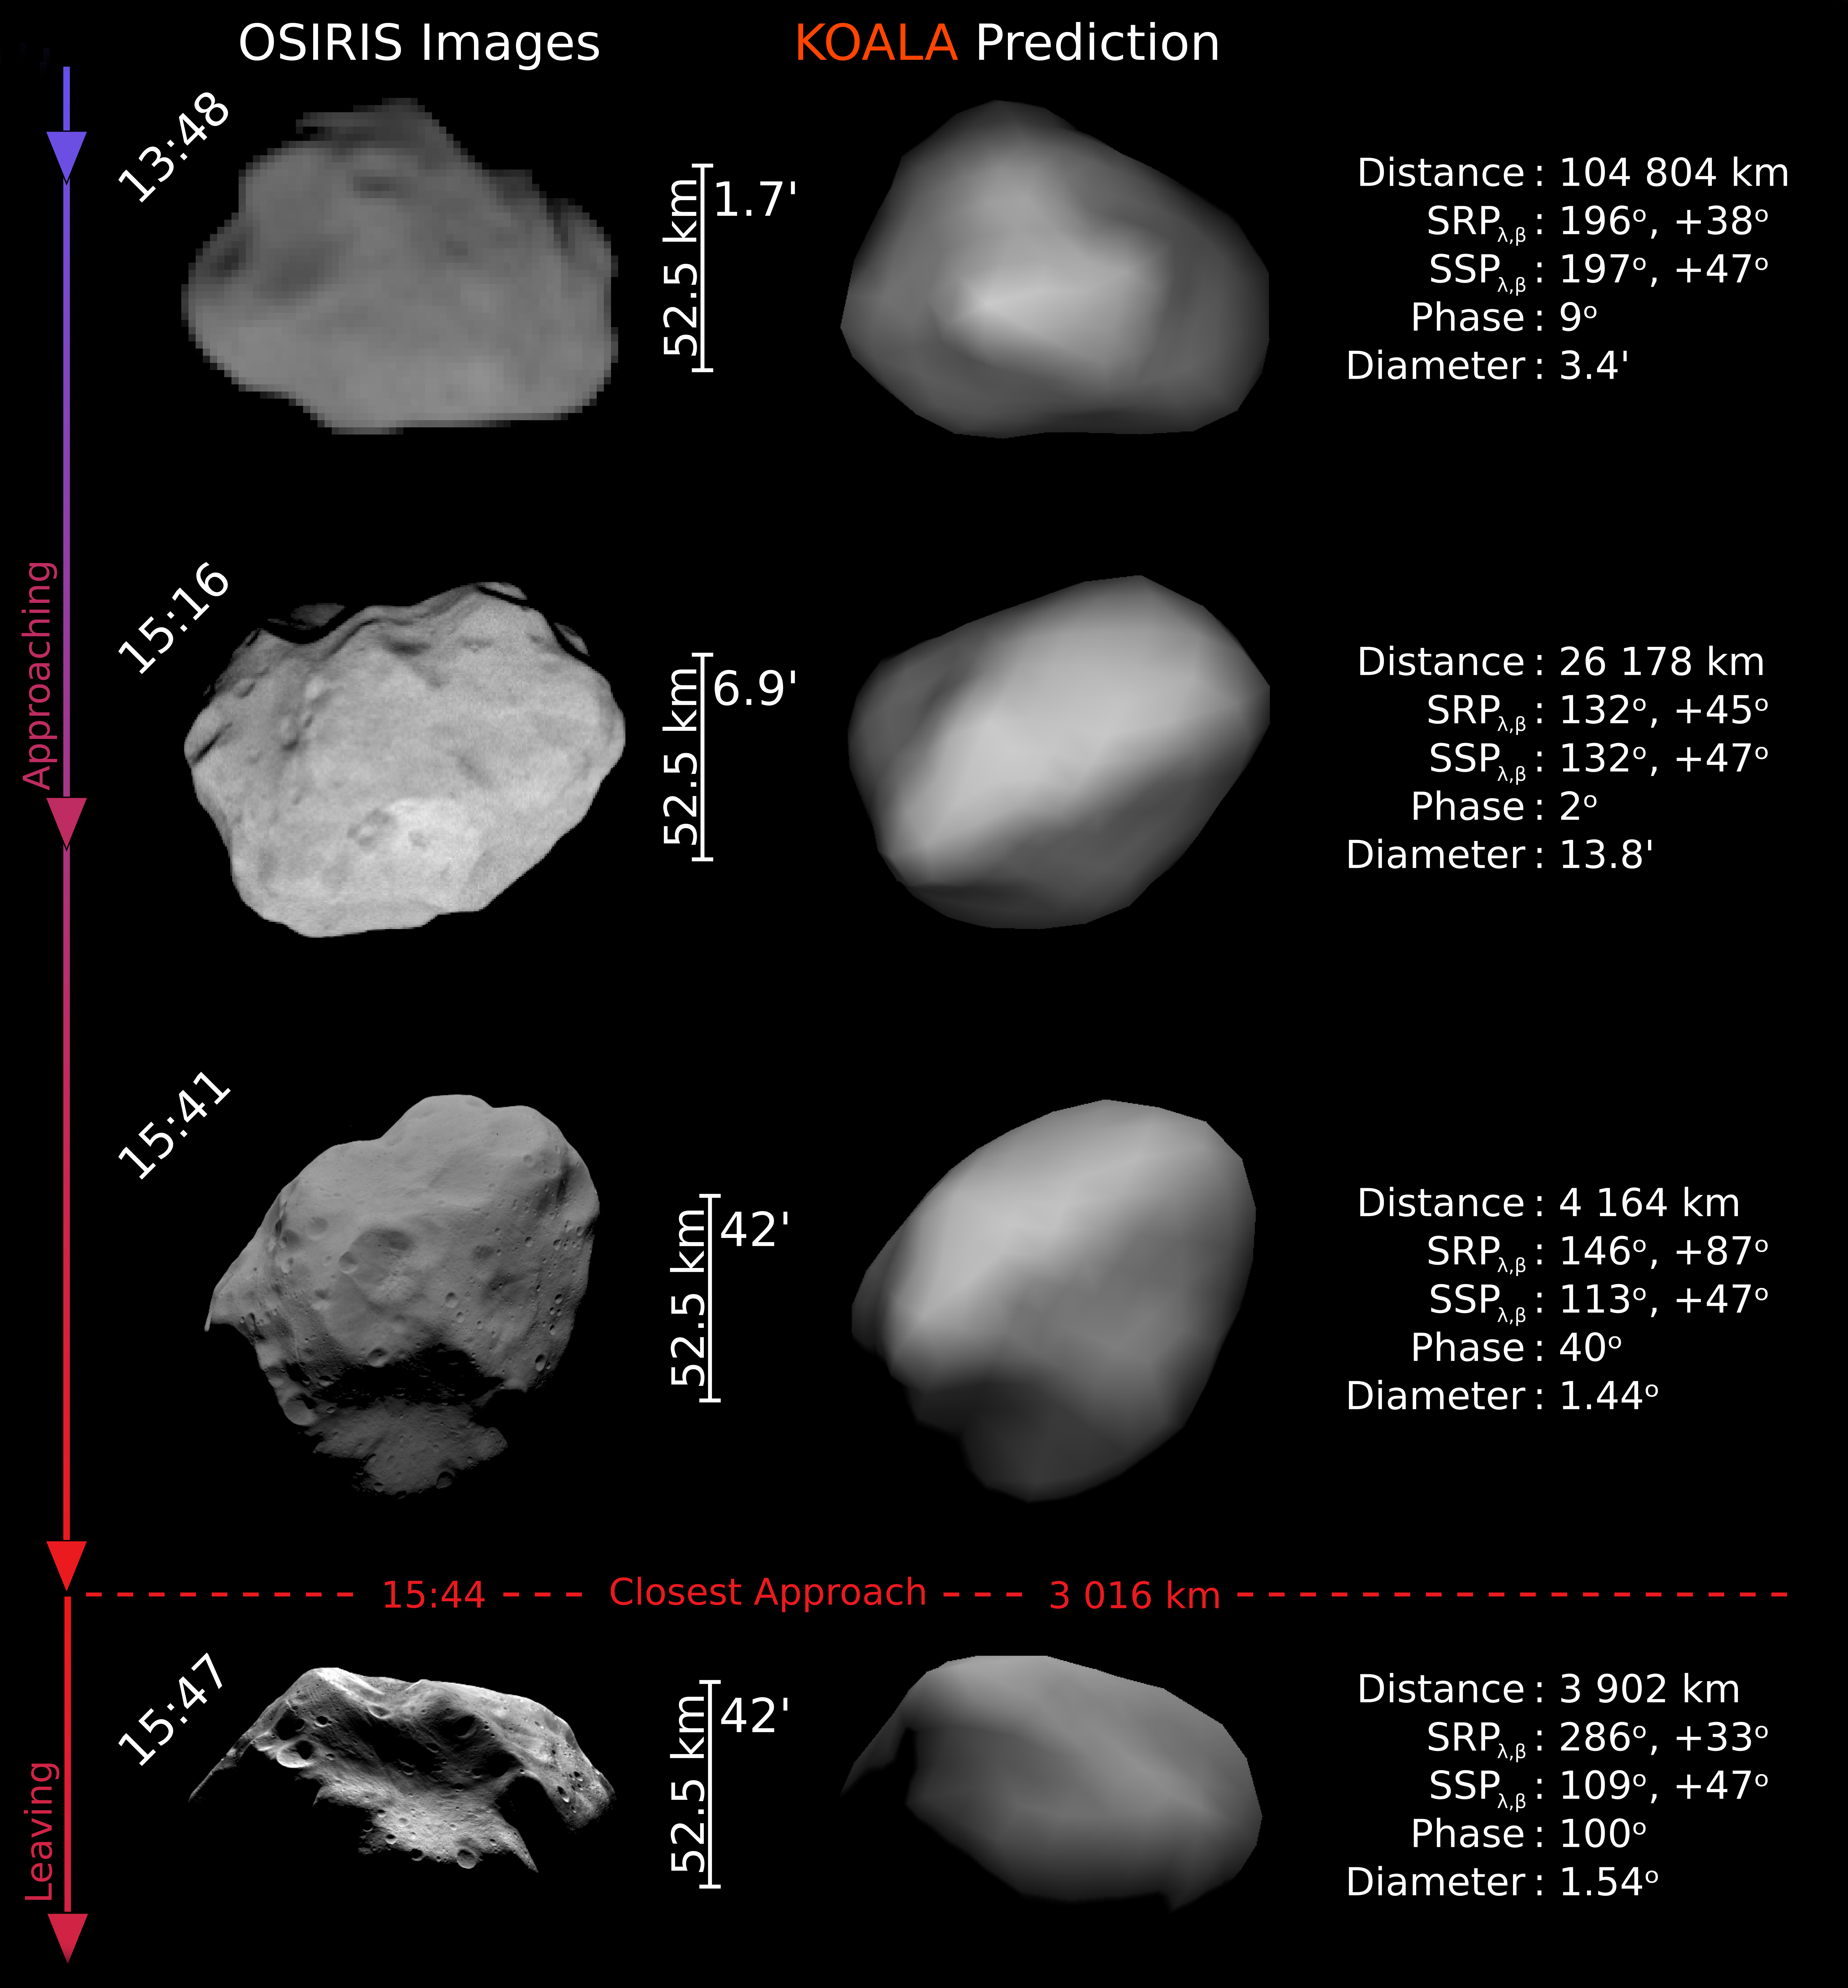

Predicting the size and shape of an asteroid at a distance

Astronomers have used the ESO Very Large Telescope (VLT) in conjunction with other telescopes, adaptive optics technology and an advanced computer program, to accurately predict the size and shape of an asteroid 200 million km from Earth. As the asteroid, (21) Lutetia, is only 100 km across, the challenging Earth-based observations were equivalent to trying to measure the size and shape of a large baked potato at a distance of about 200 km. Each of the approximately 300 snapshots shows the asteroid as little more than a small blob, but by combining all of them the team were able to reconstruct a three-dimensional model of Lutetia.

This comparison between the model images (right) and high-resolution photographs of Lutetia taken by ESA’s Rosetta spacecraft during a fly-by in July 2010 (left) shows convincingly the accuracy of the predictions. The combination of large Earth-based telescopes, adaptive optics technology and advanced computer code is an extremely powerful way to study asteroids.

Credit: Rosetta OSIRIS team, Dr. Holger Sierks, Dr. Benoit Carry (Paris Observatory), Dr. William Merline (SwRI).